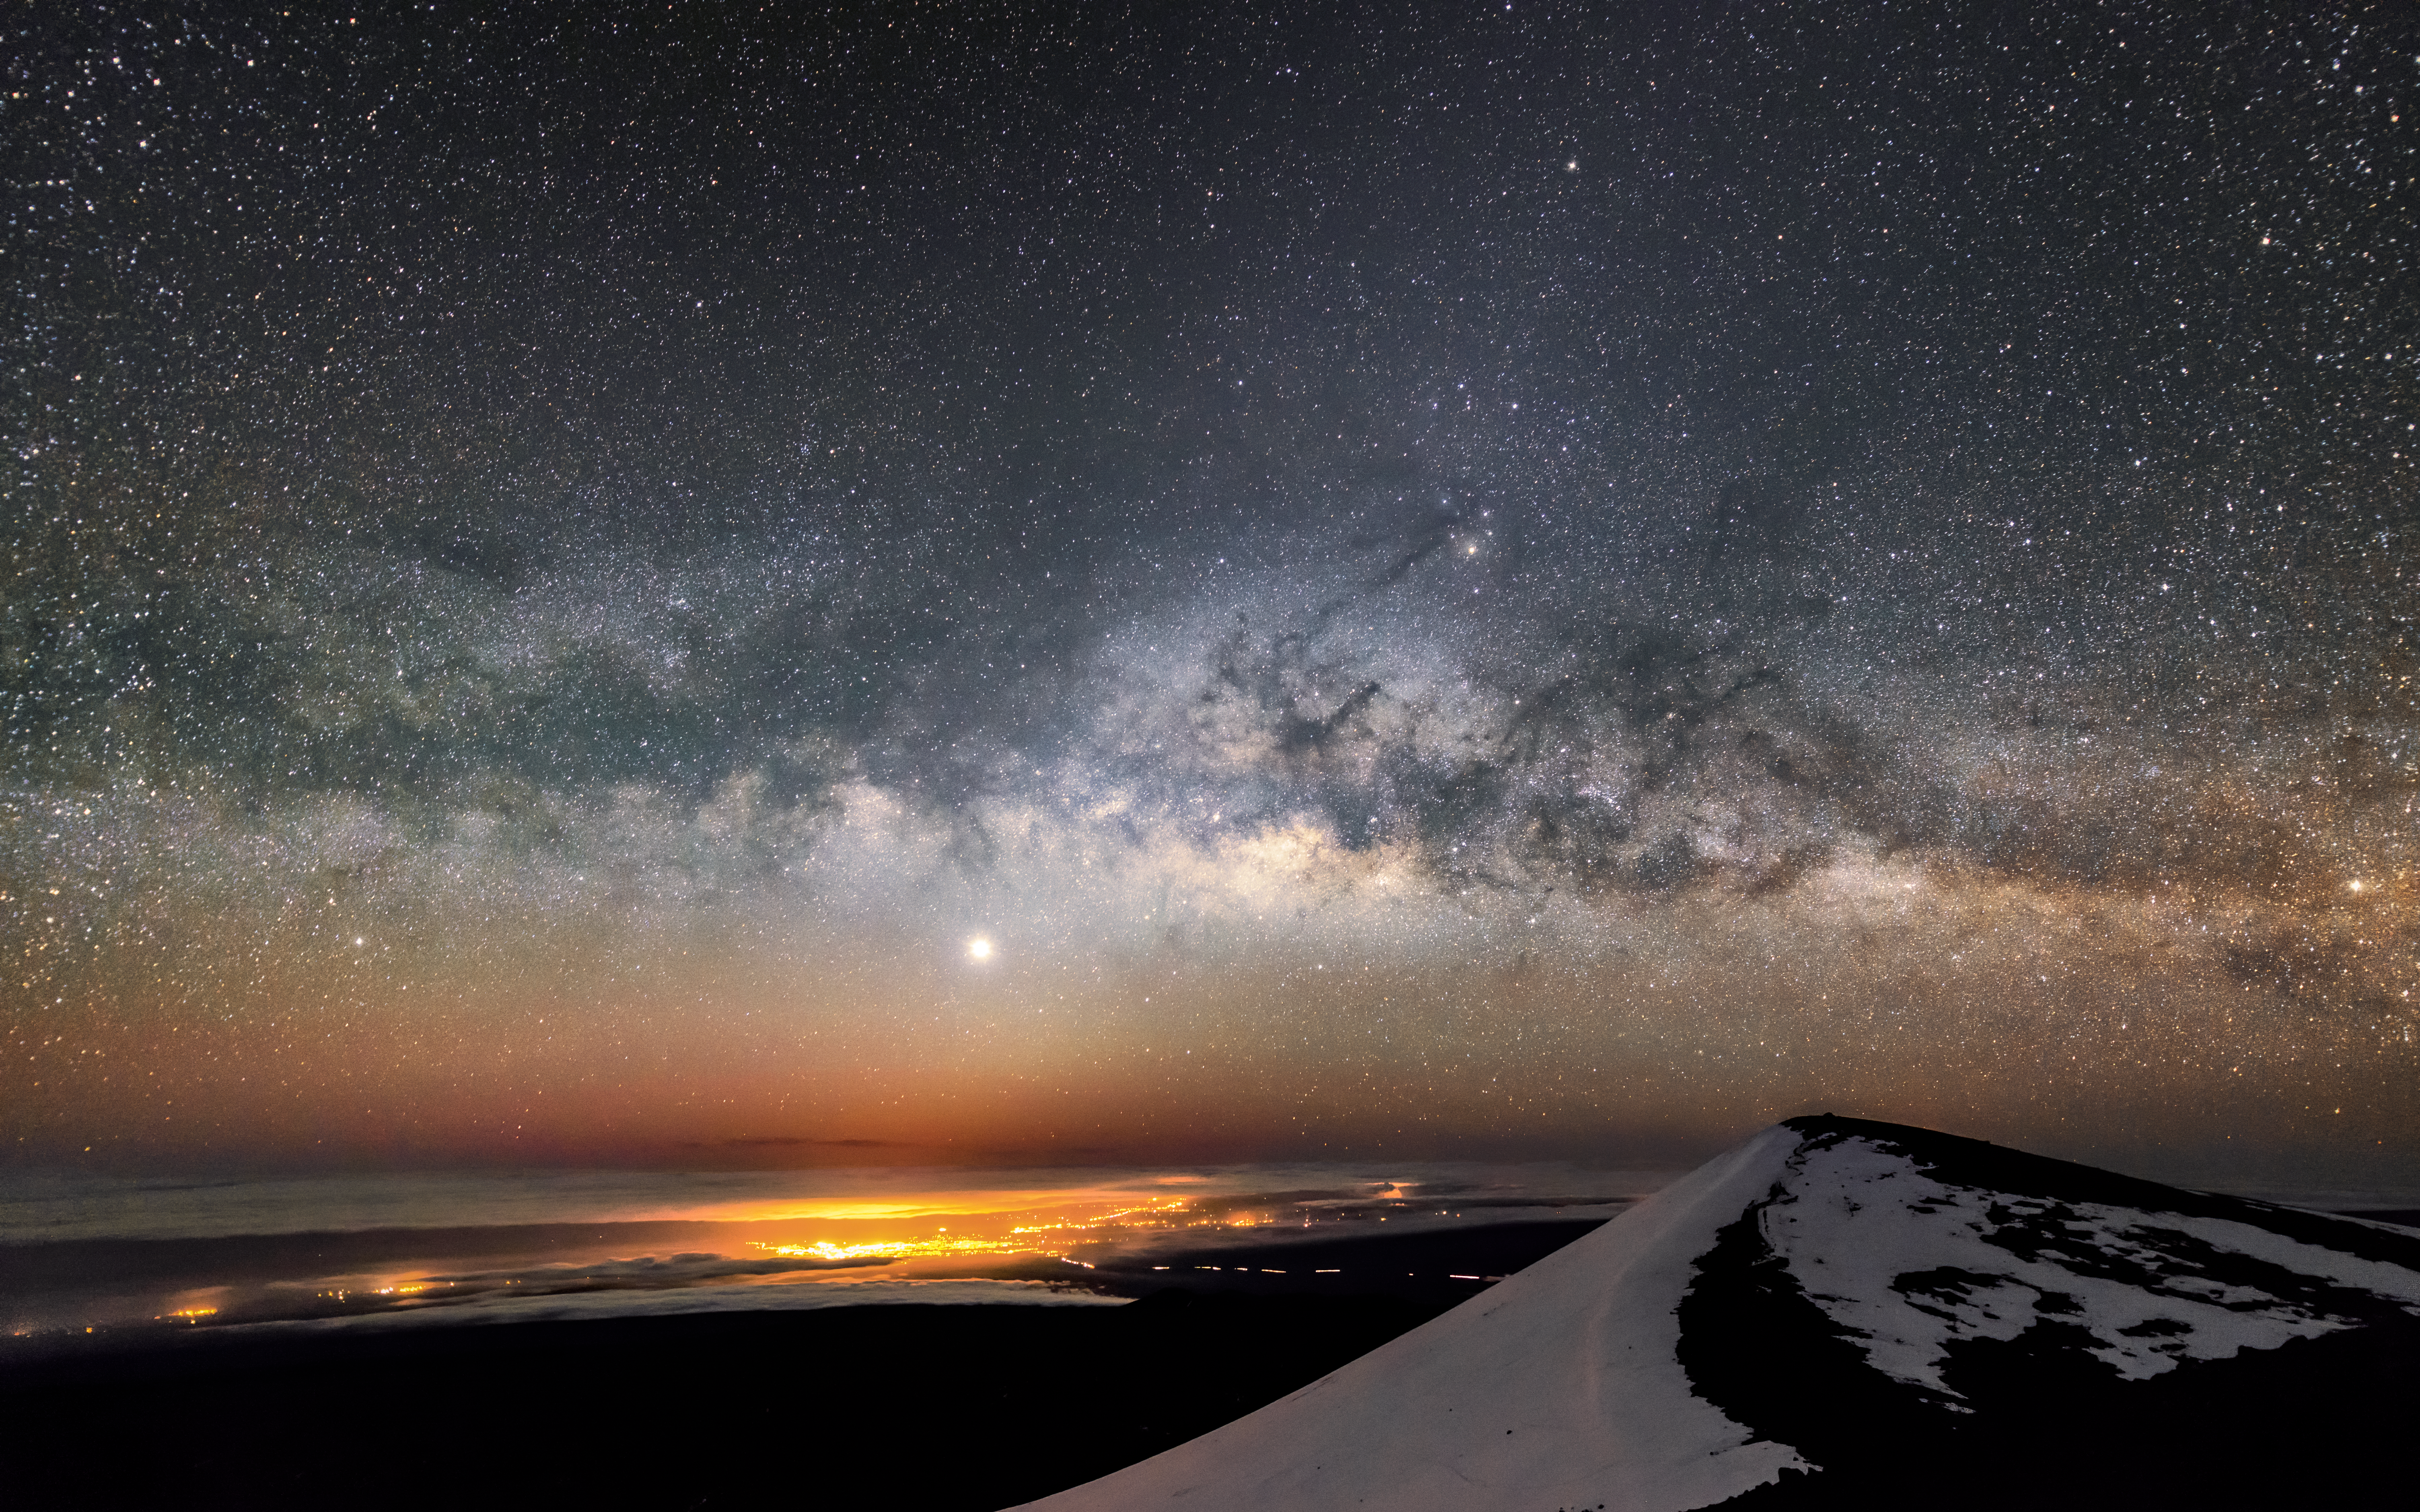

The Milky Way and Jupiter over Maunakea

The Milky Way and Jupiter are visible over Maunakea in this shot, with the light pollution of Hilo visible below.

Credit: NOIRLab/AURA/NSF